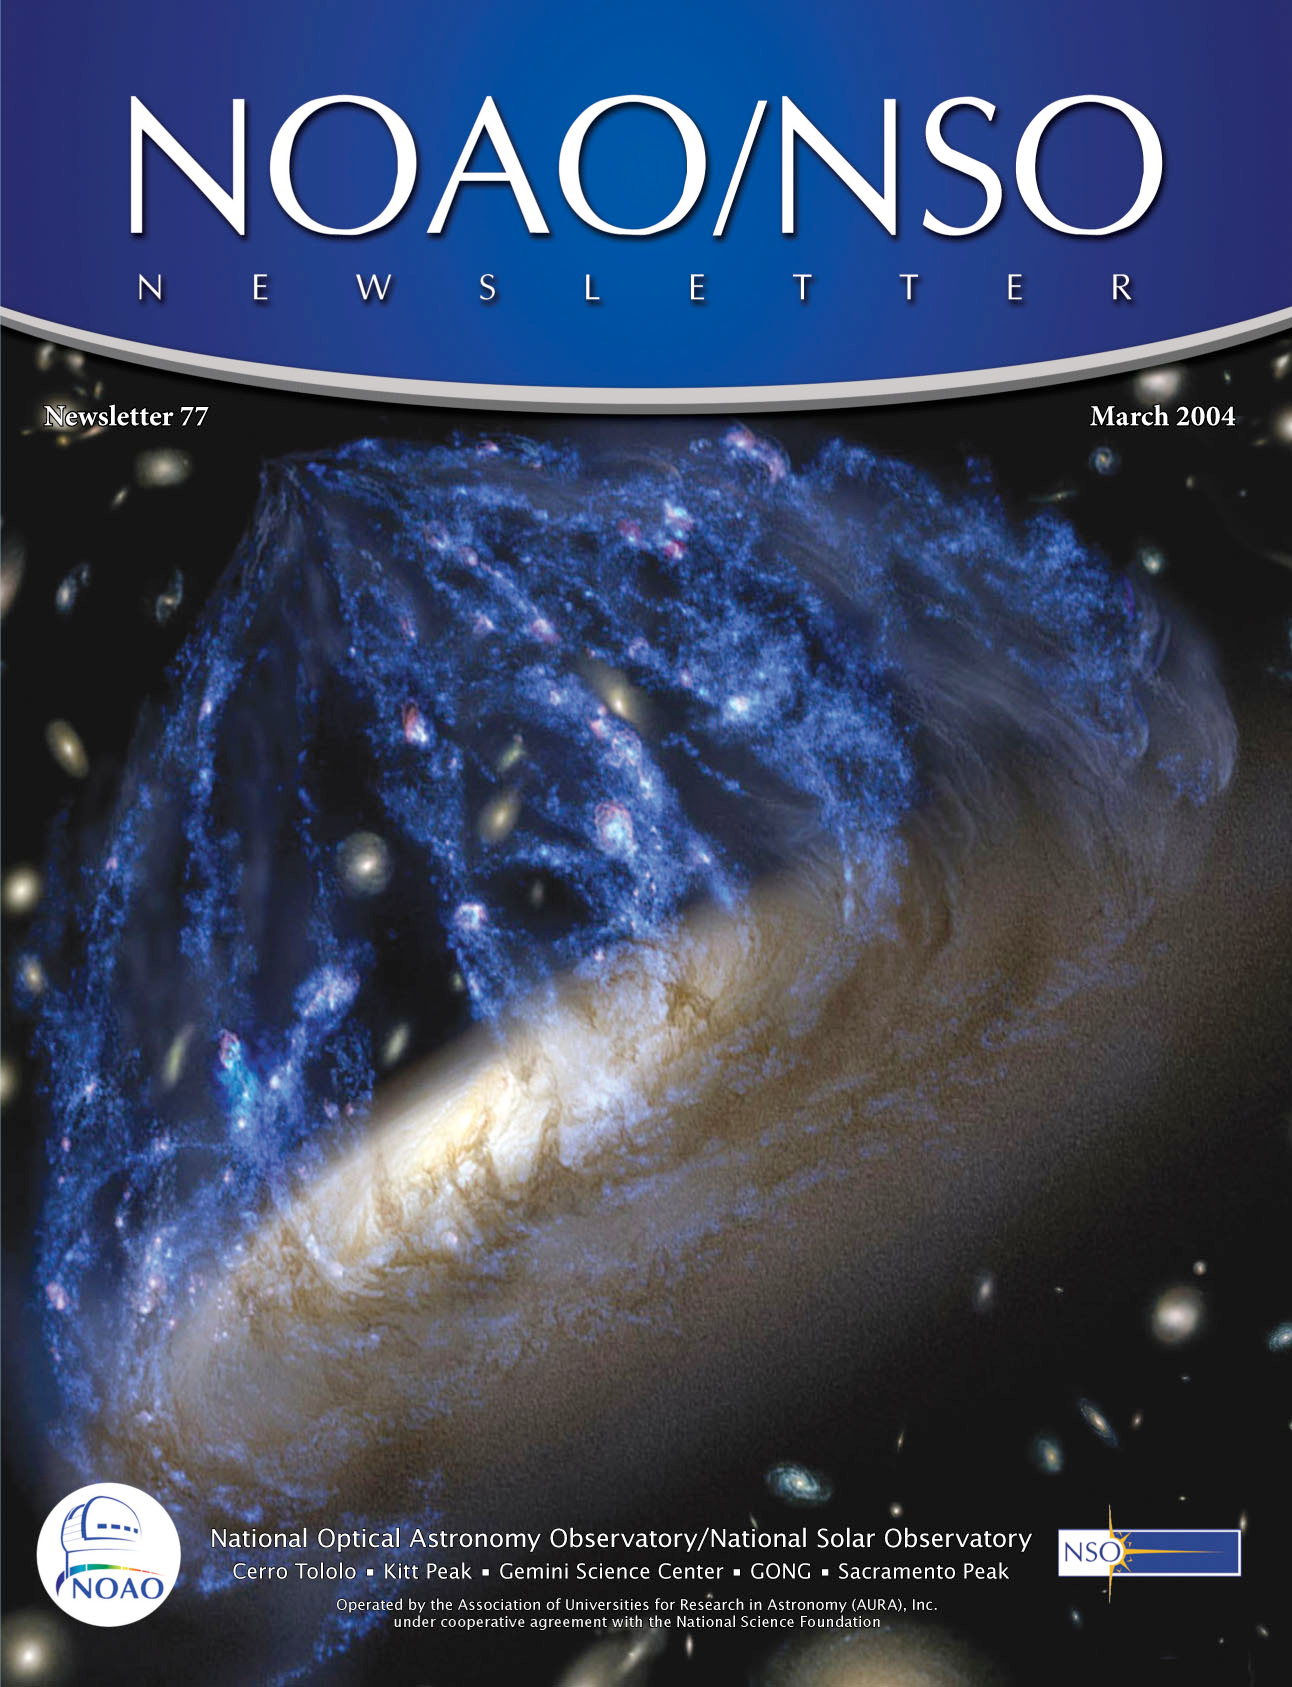

NOAO/NSO Newsletter 77

Credit: NOIRLab